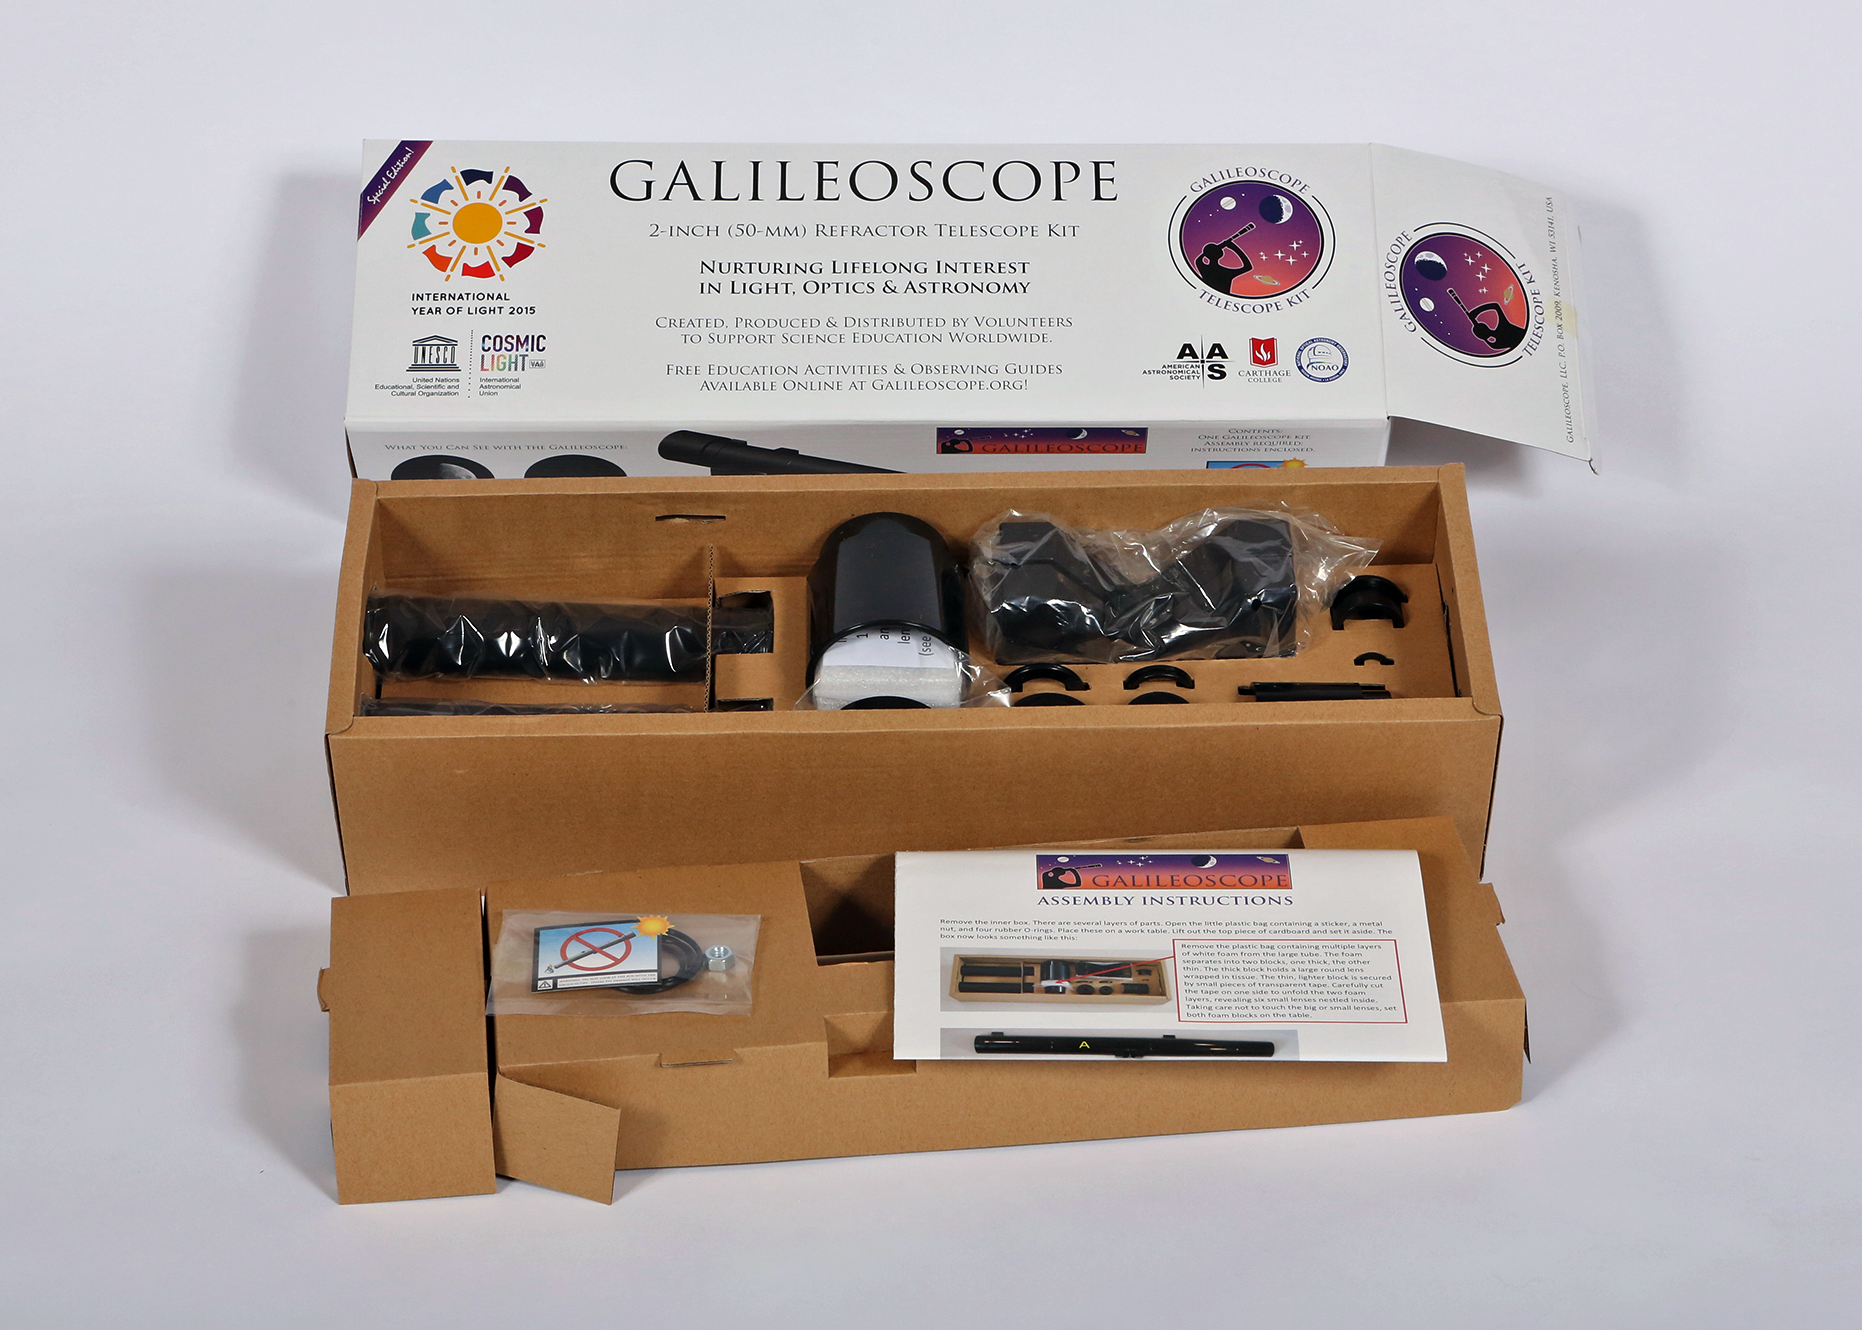

Galileoscope telescope kit in box

Galileoscope telescope kit in box.

Credit: Joson Images